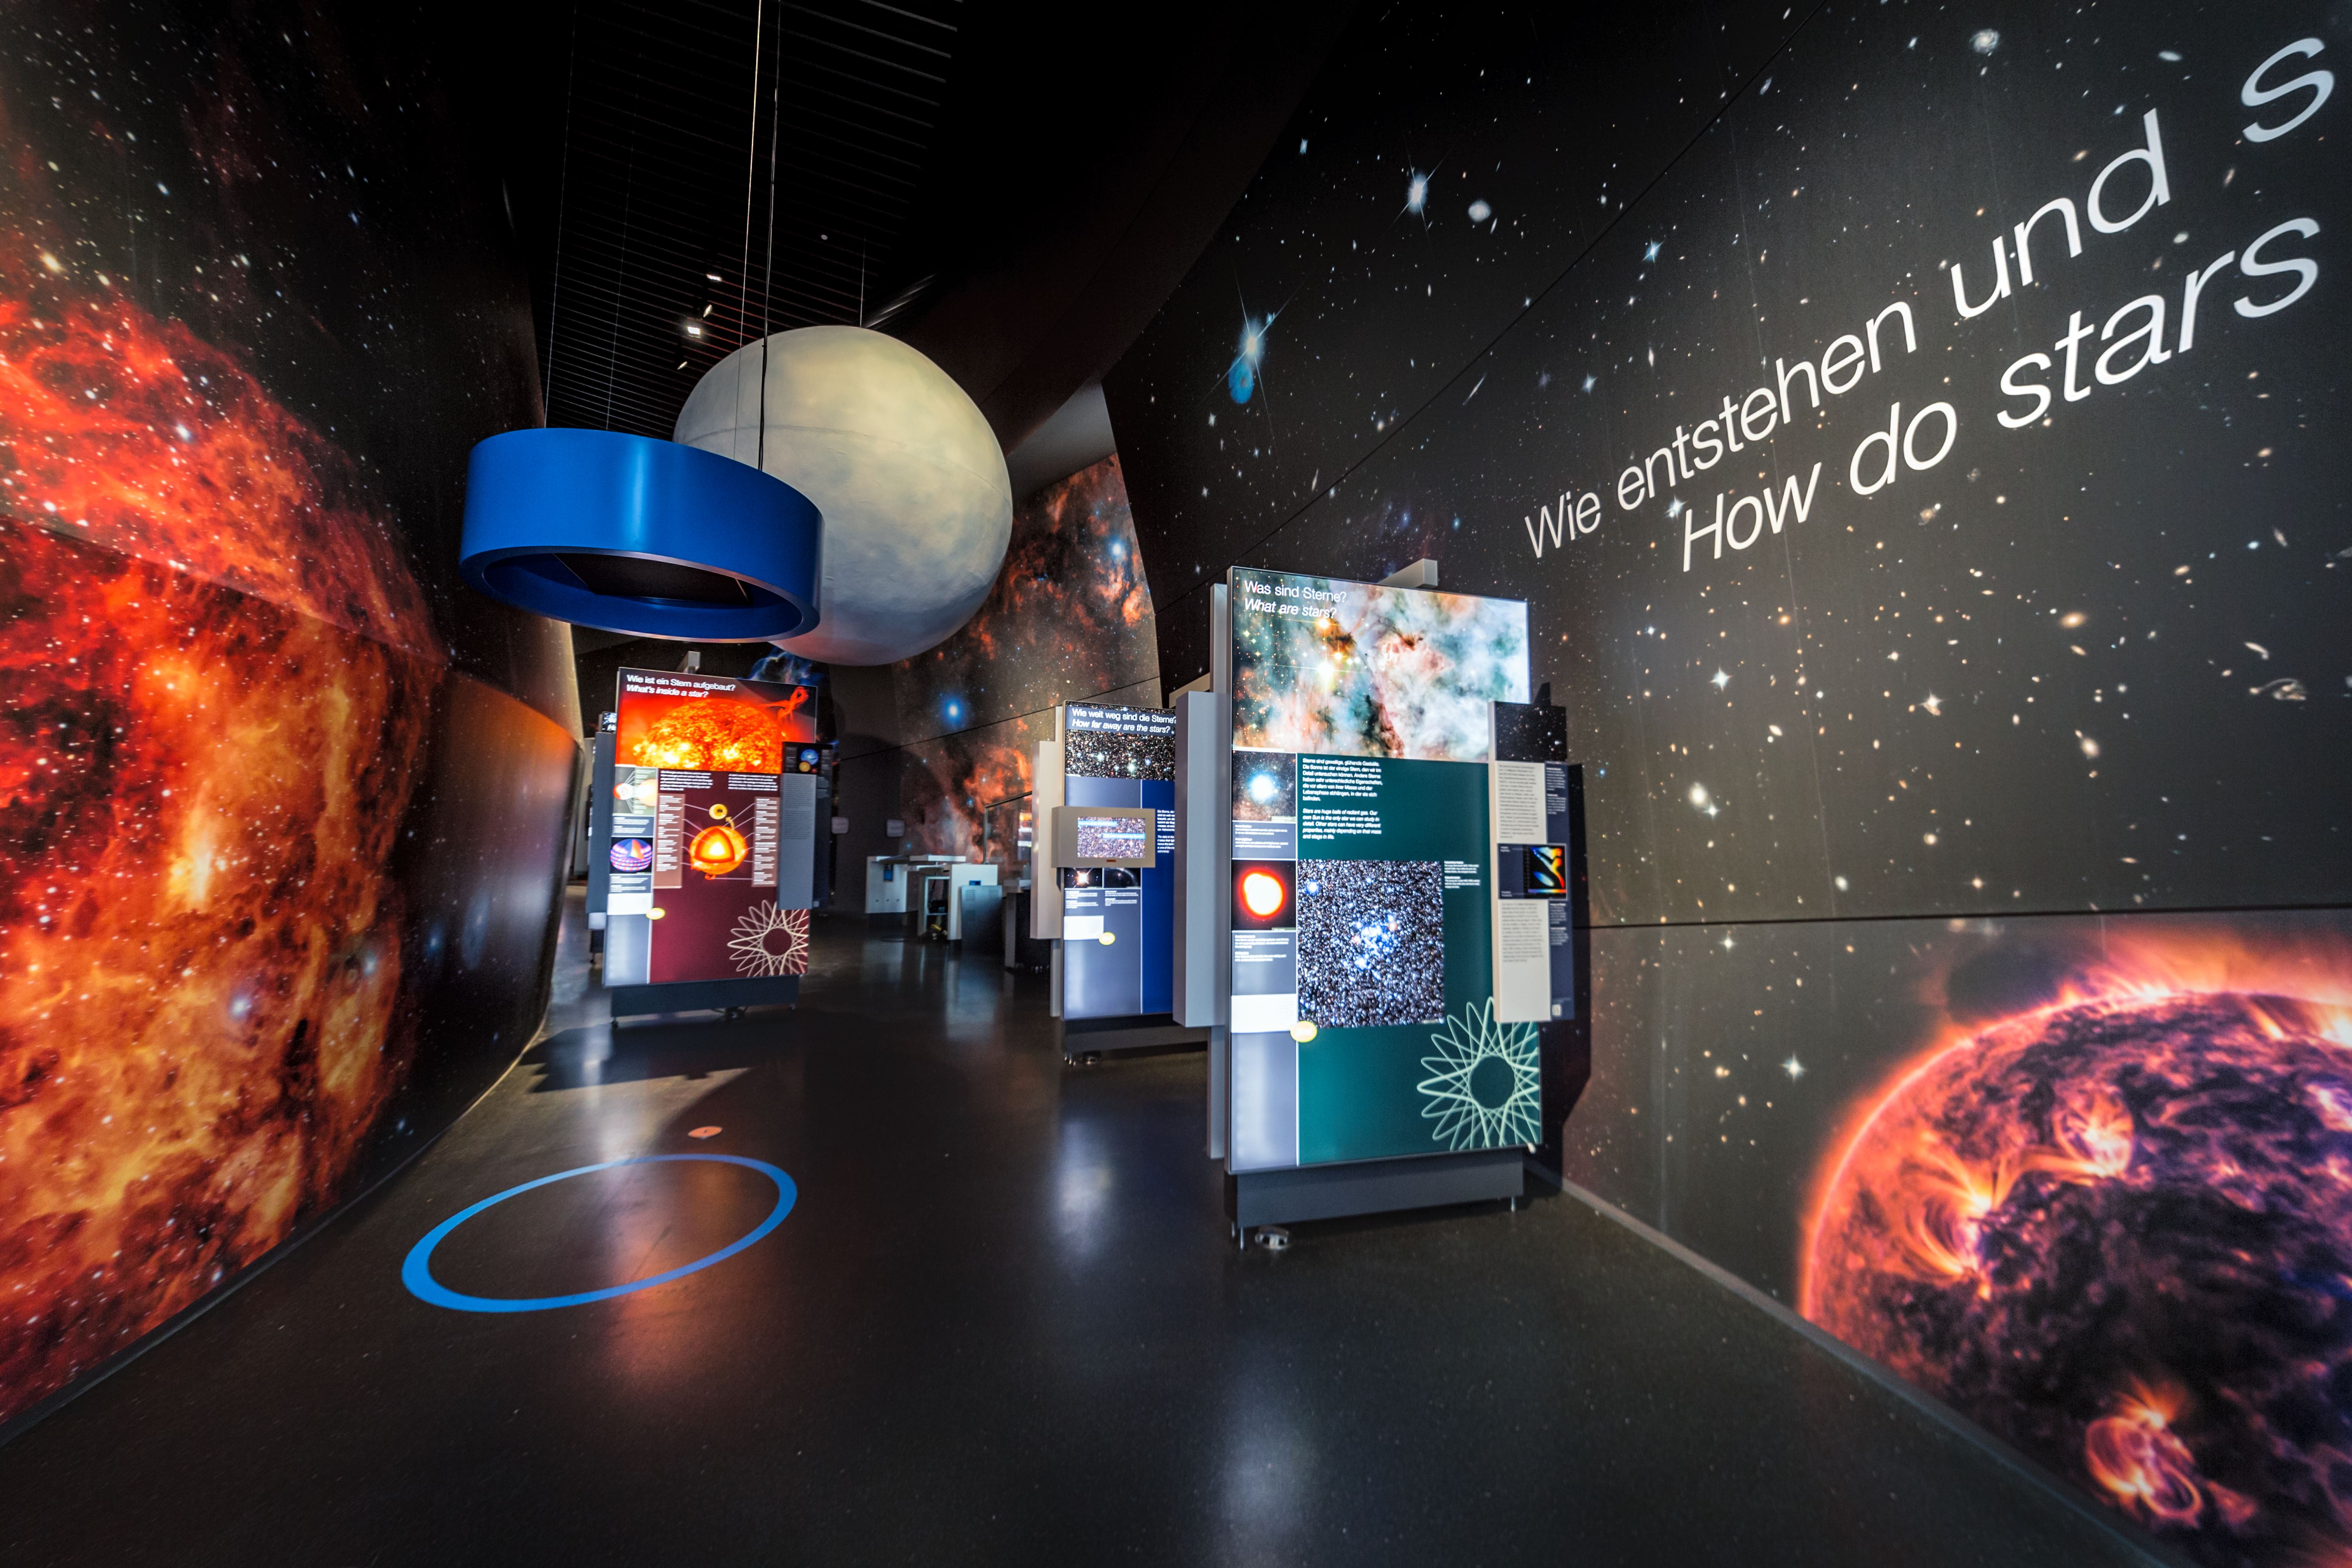

ESO Supernova Opening Campaign

On 28 April 2018, the ESO Supernova Planetarium & Visitor Centre opens its doors to the public. The inauguration of the centre will be celebrated with a series of events dedicated to its community of partners, supporters, neighbours and friends. In its first quarter, the centre has prepared a starry line-up of activities for its visitors.

This image shows a part of the permanent exhibition The Living Universe, which will be a major part of the visitor centre.

Credit: ESO/P. Horálek